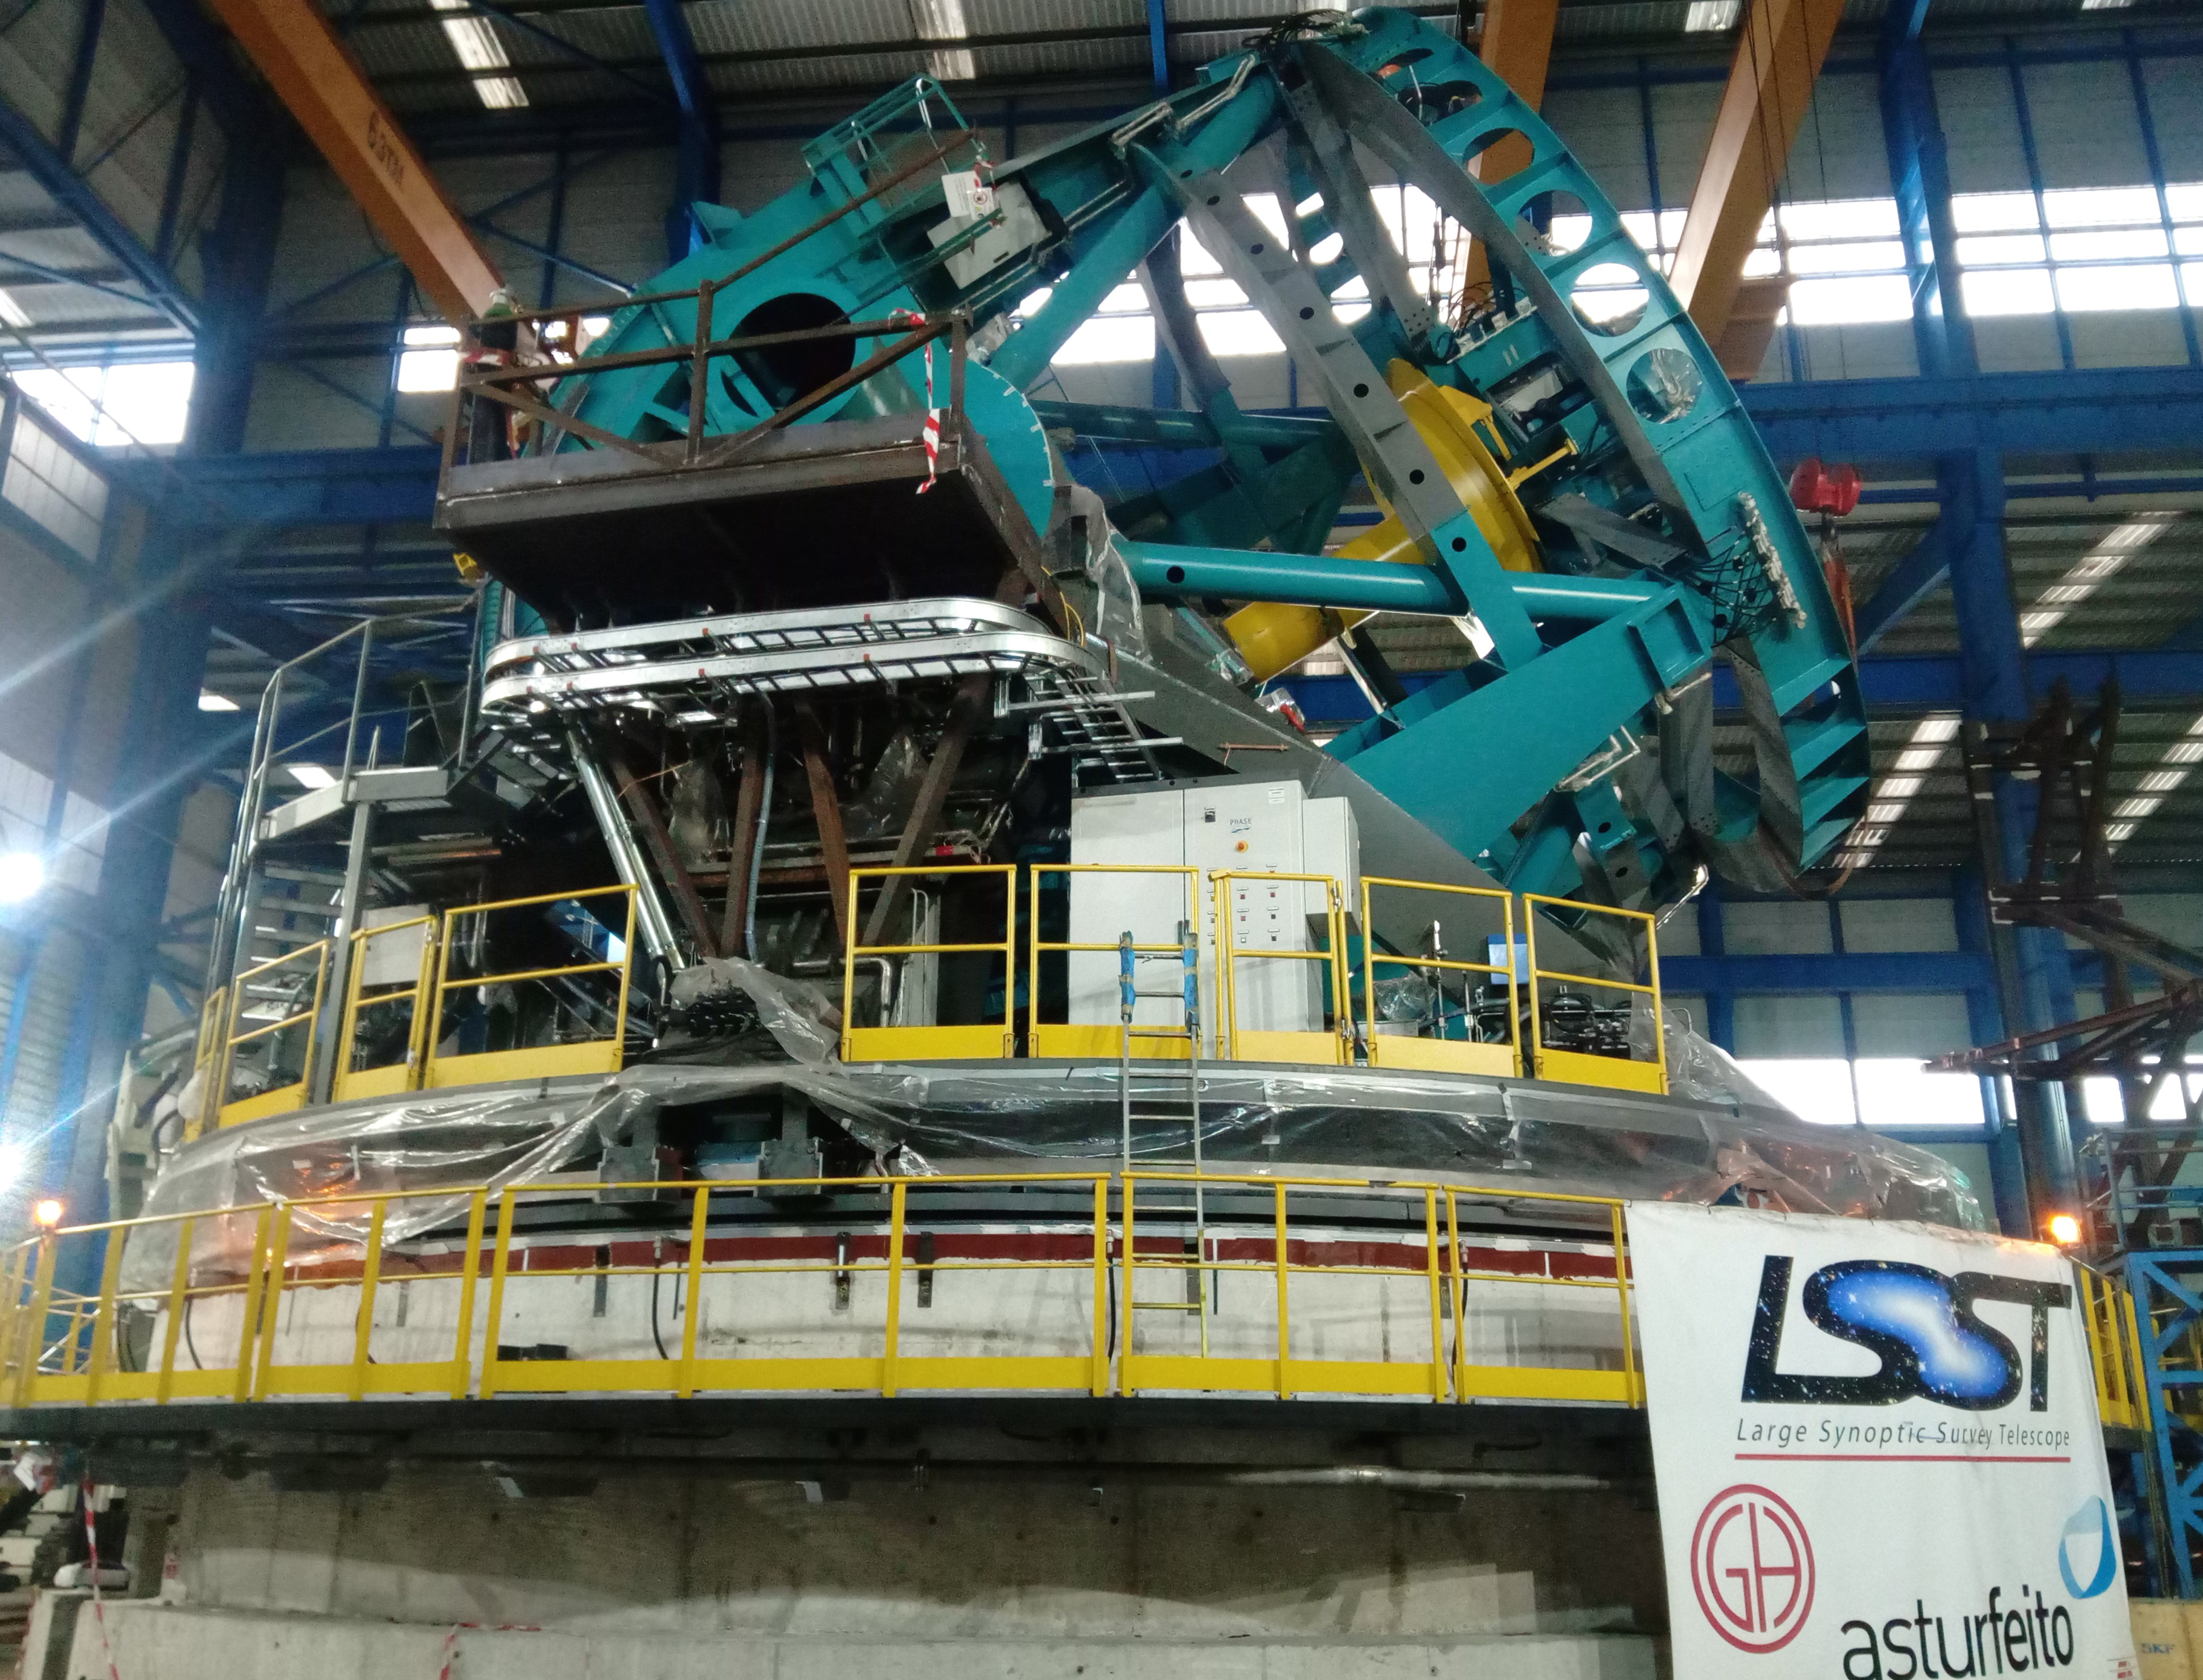

Elevation Axis Rotated on Hydrostatic Bearings

The elevation bearings on the Telescope Mount Assembly (TMA) were tested for the first time during the first week of December with staff from SKF and Hydx.

Credit: Rubin Observatory/NSF/AURA